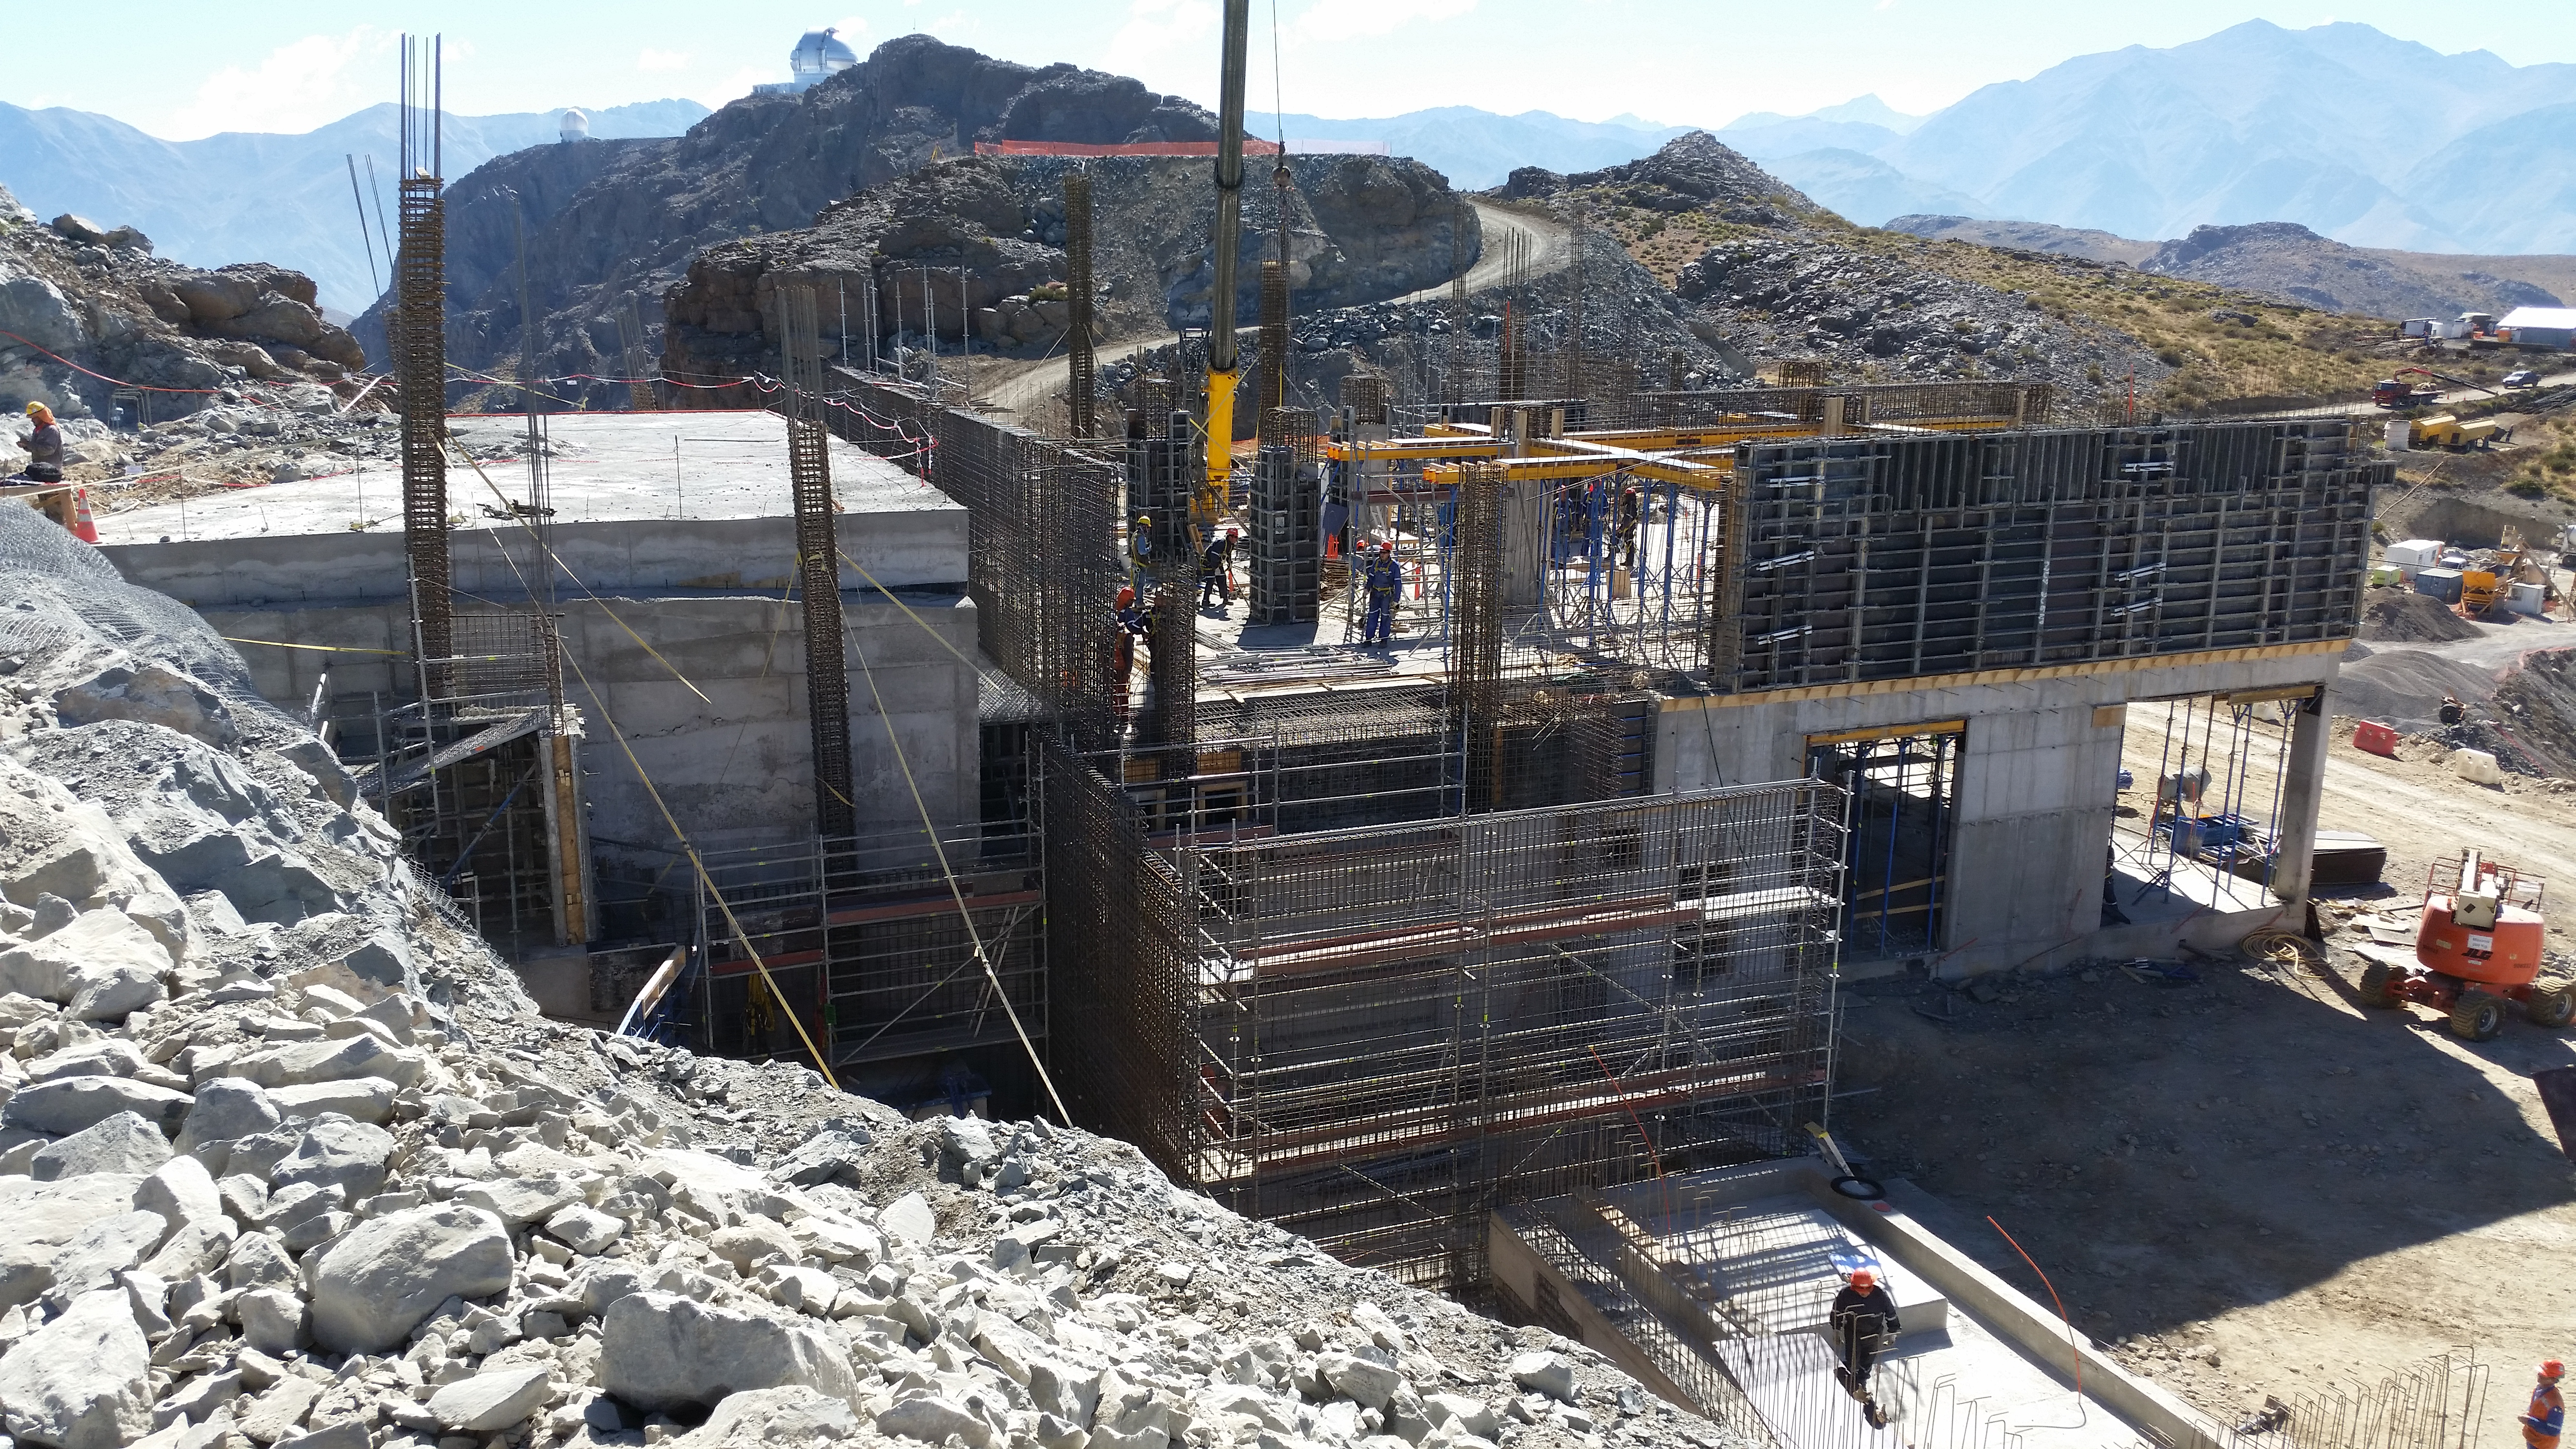

First week of February 2016 collection

We continue with the third level of the building.

Credit: Rubin Observatory/NSF/AURA